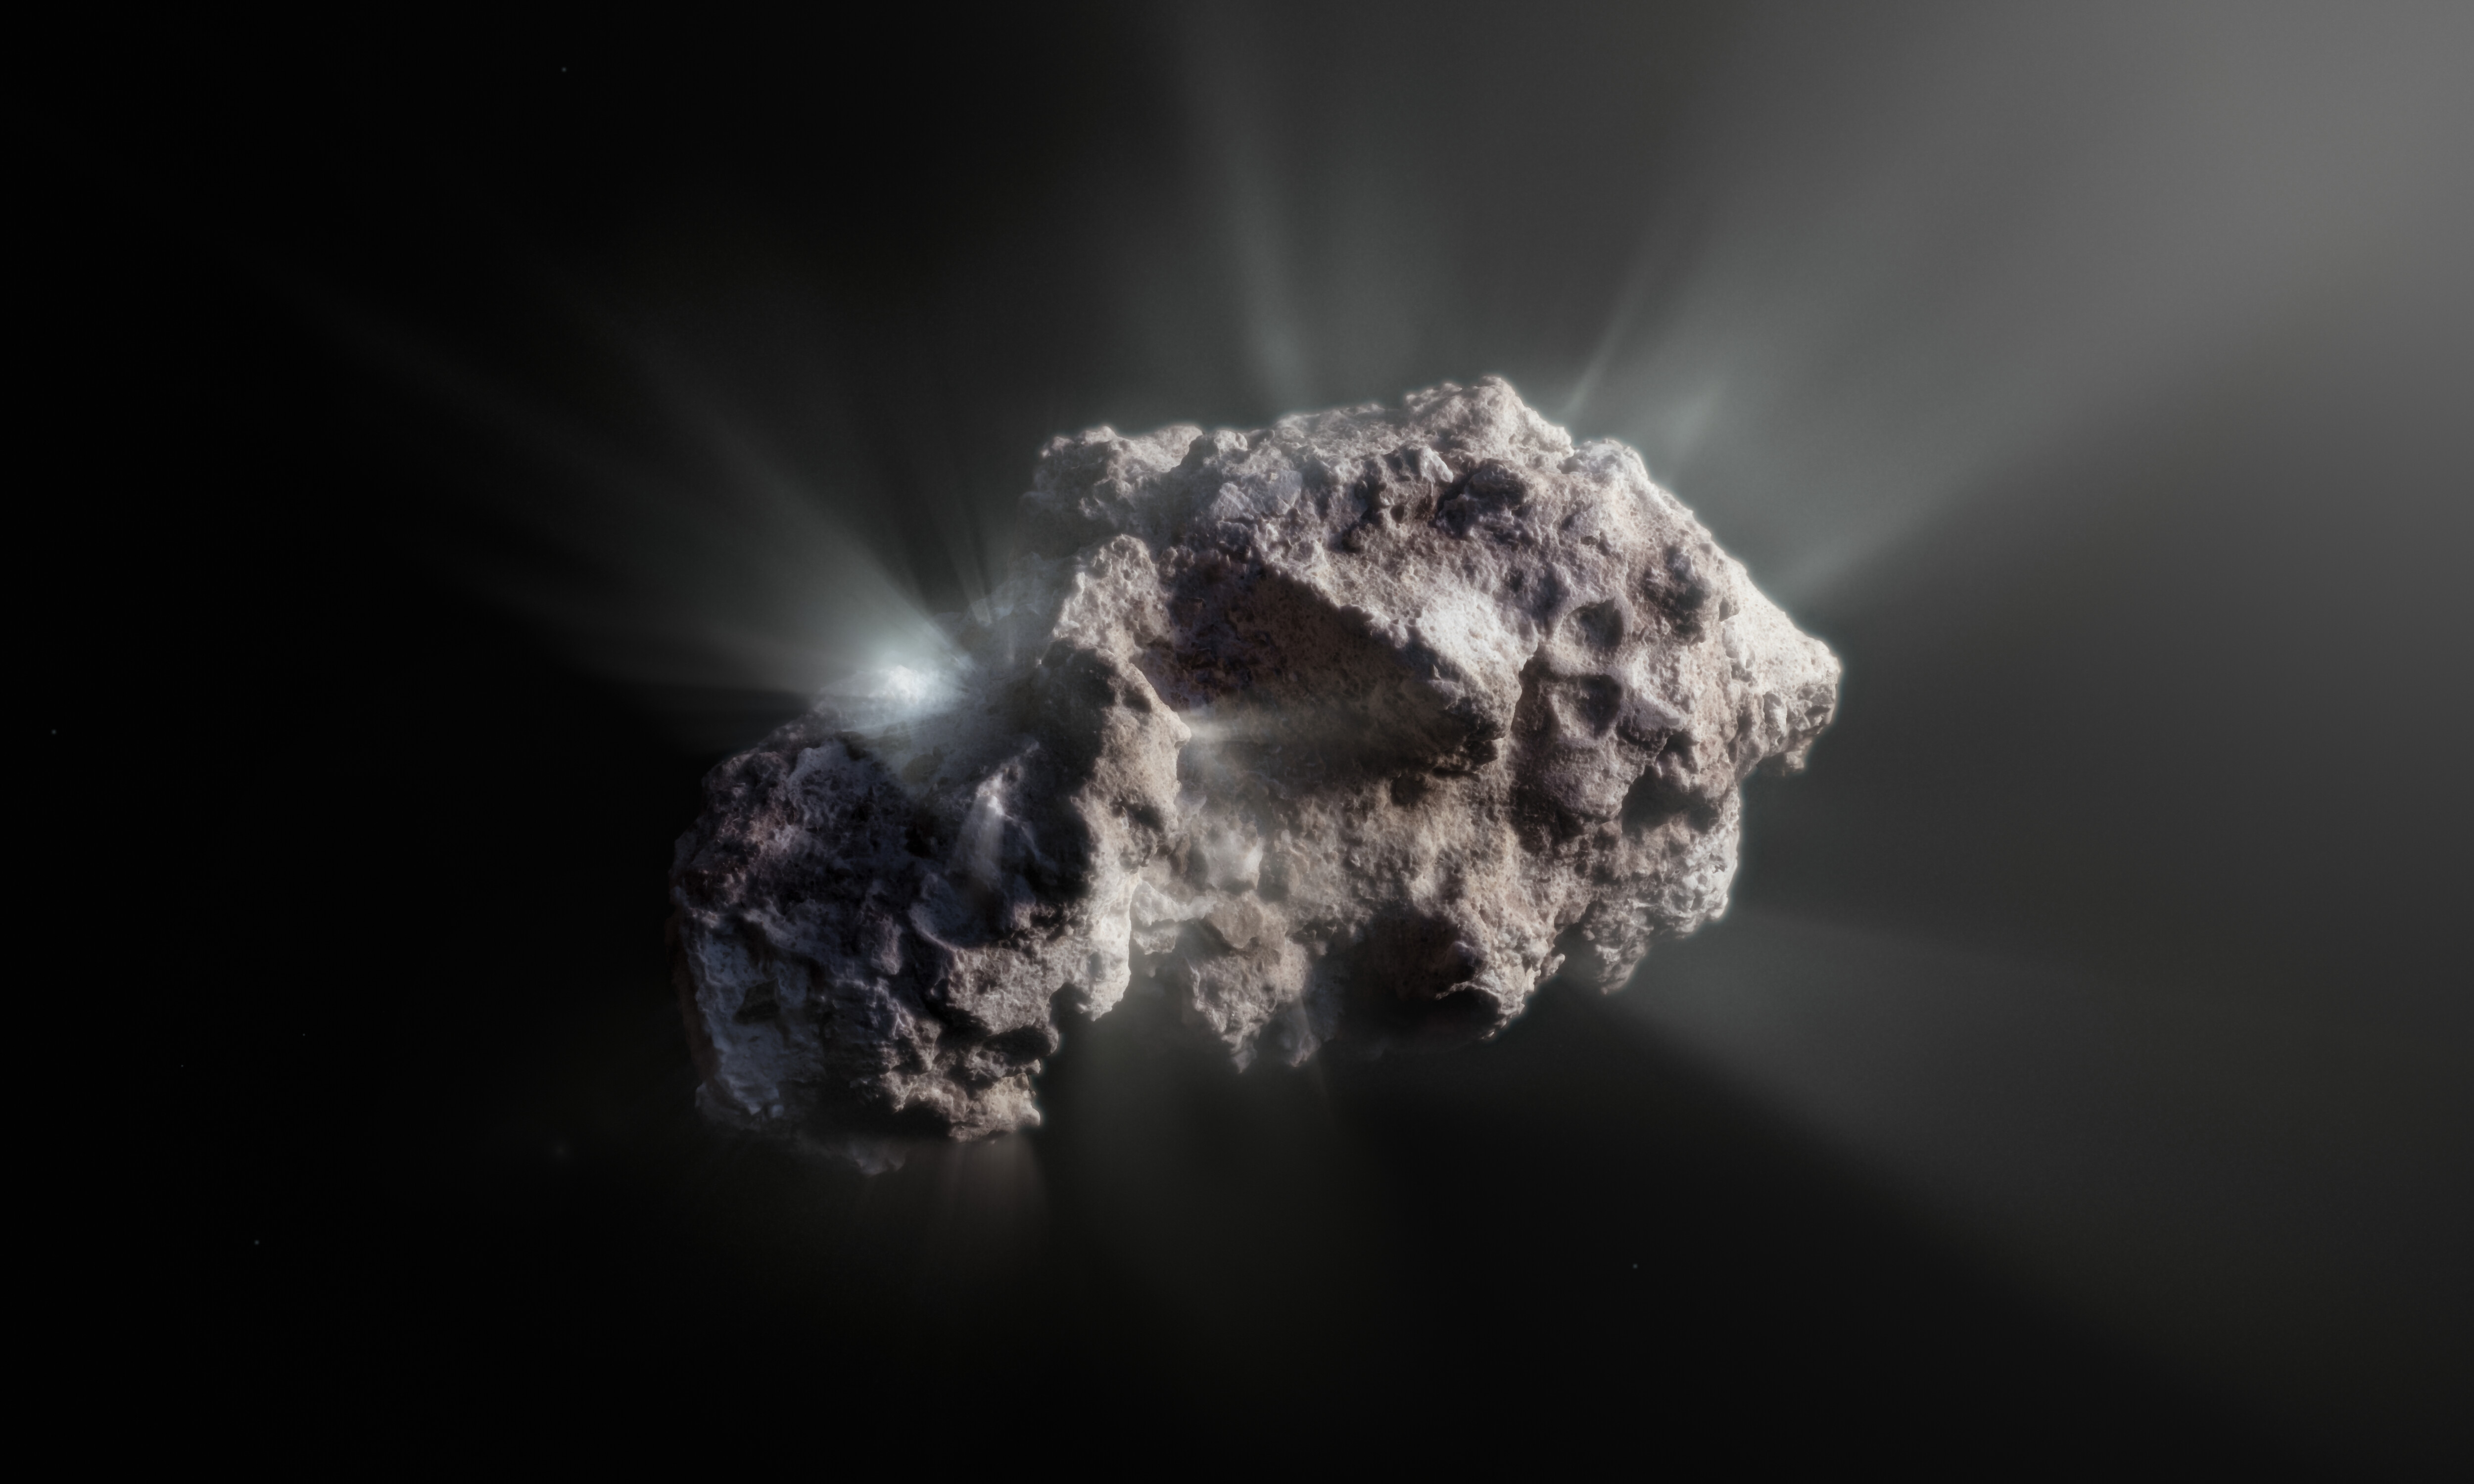

Artist’s impression of the surface of interstellar comet 2I/Bo

This image shows an artist’s impression of what the surface of the 2I/Borisov comet might look like. 2I/Borisov was a visitor from another planetary system that passed by our Sun in 2019, allowing astronomers a unique view of an interstellar comet. While telescopes on Earth and in space captured images of this comet, we don’t have any close-up observations of 2I/Borisov. It is therefore up to artists to create their own ideas of what the comet’s surface might look like, based on the scientific information we have about it.

Credit: ESO/M. Kormesser